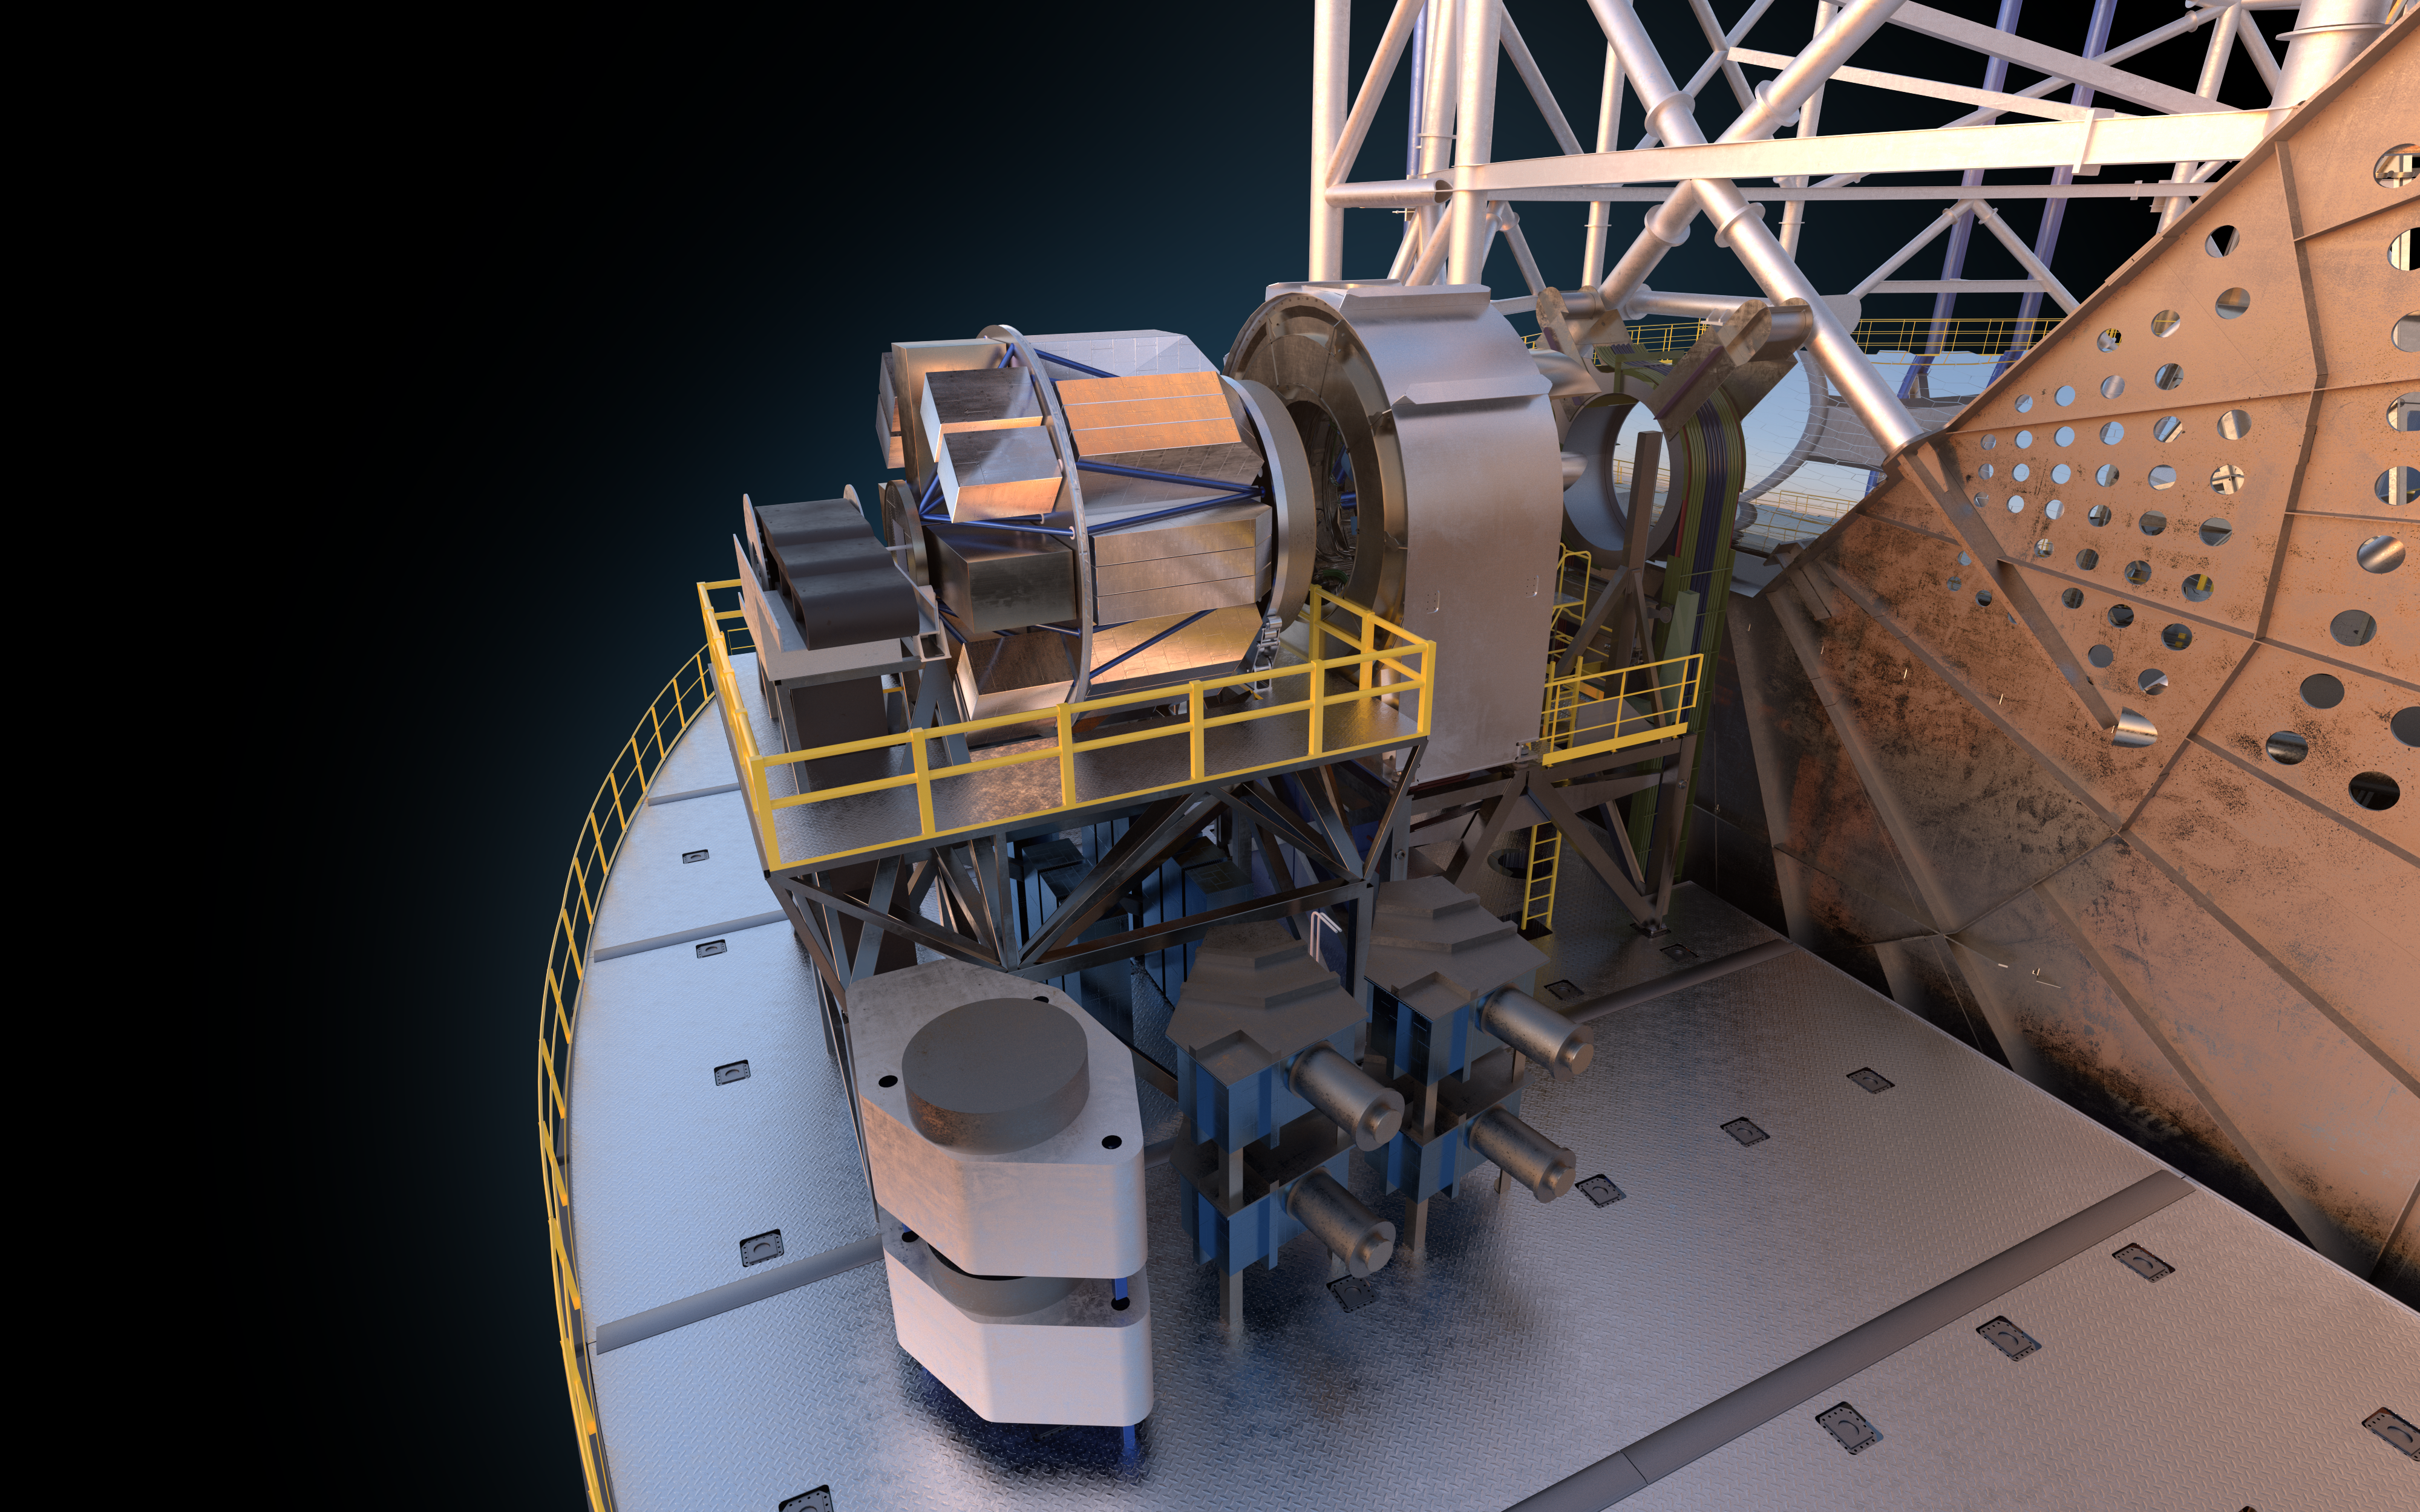

MOSAIC (artist's impression)

MOSAIC (Multi-Object Spectrograph) is a versatile multi-object spectrograph that will use the widest possible field-of-view provided by the ELT (Extremely Large Telescope). It will have three operating modes that cover observations in visible and infrared light for more than a hundred sources simultaneously.

Credit: ESO